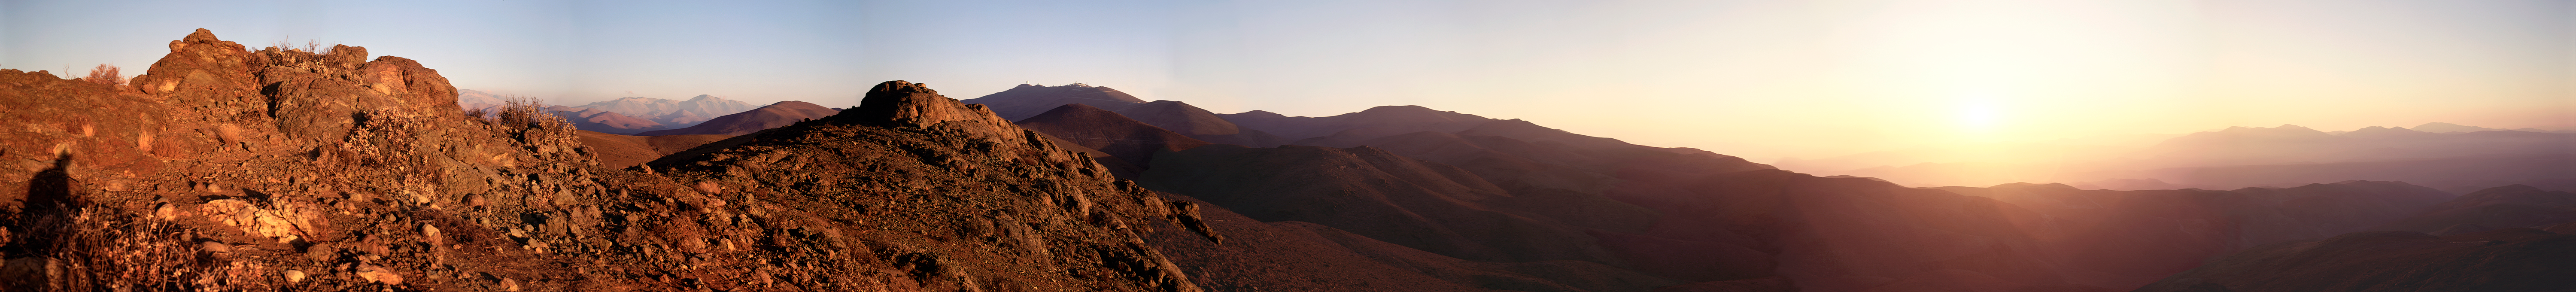

Panoramic view with La Silla

This unique panoramic view of the La Silla area stretches across an angle of nearly 270° and was obtained by combining nine 6x9 cm exposures with a Linhof Technika camera. It was made at sunset from a point near the access road that descends to the Pelicano Camp at the entry to the ESO area. The ESO 3.6-metre telescope tower is at the left on the observatory ridge, the living quarters are to the far right of the site and many of the telescope domes are seen in between. Photograph and computer work by Hans Hermann Heyer (ESO). The La Silla Observatory is located in the Chilean Atacama Desert, one of the driest and loneliest areas of the world. The land around this isolated peak was acquired in 1964 and following some years of construction work, the inauguration of ESO's first observatory took place in March 1969. The solitude of this remote desert site is well illustrated by the above panorama, obtained in 1996.

An amazing interactive virtual tour is available.

Credit: ESO/H.H.Heyer